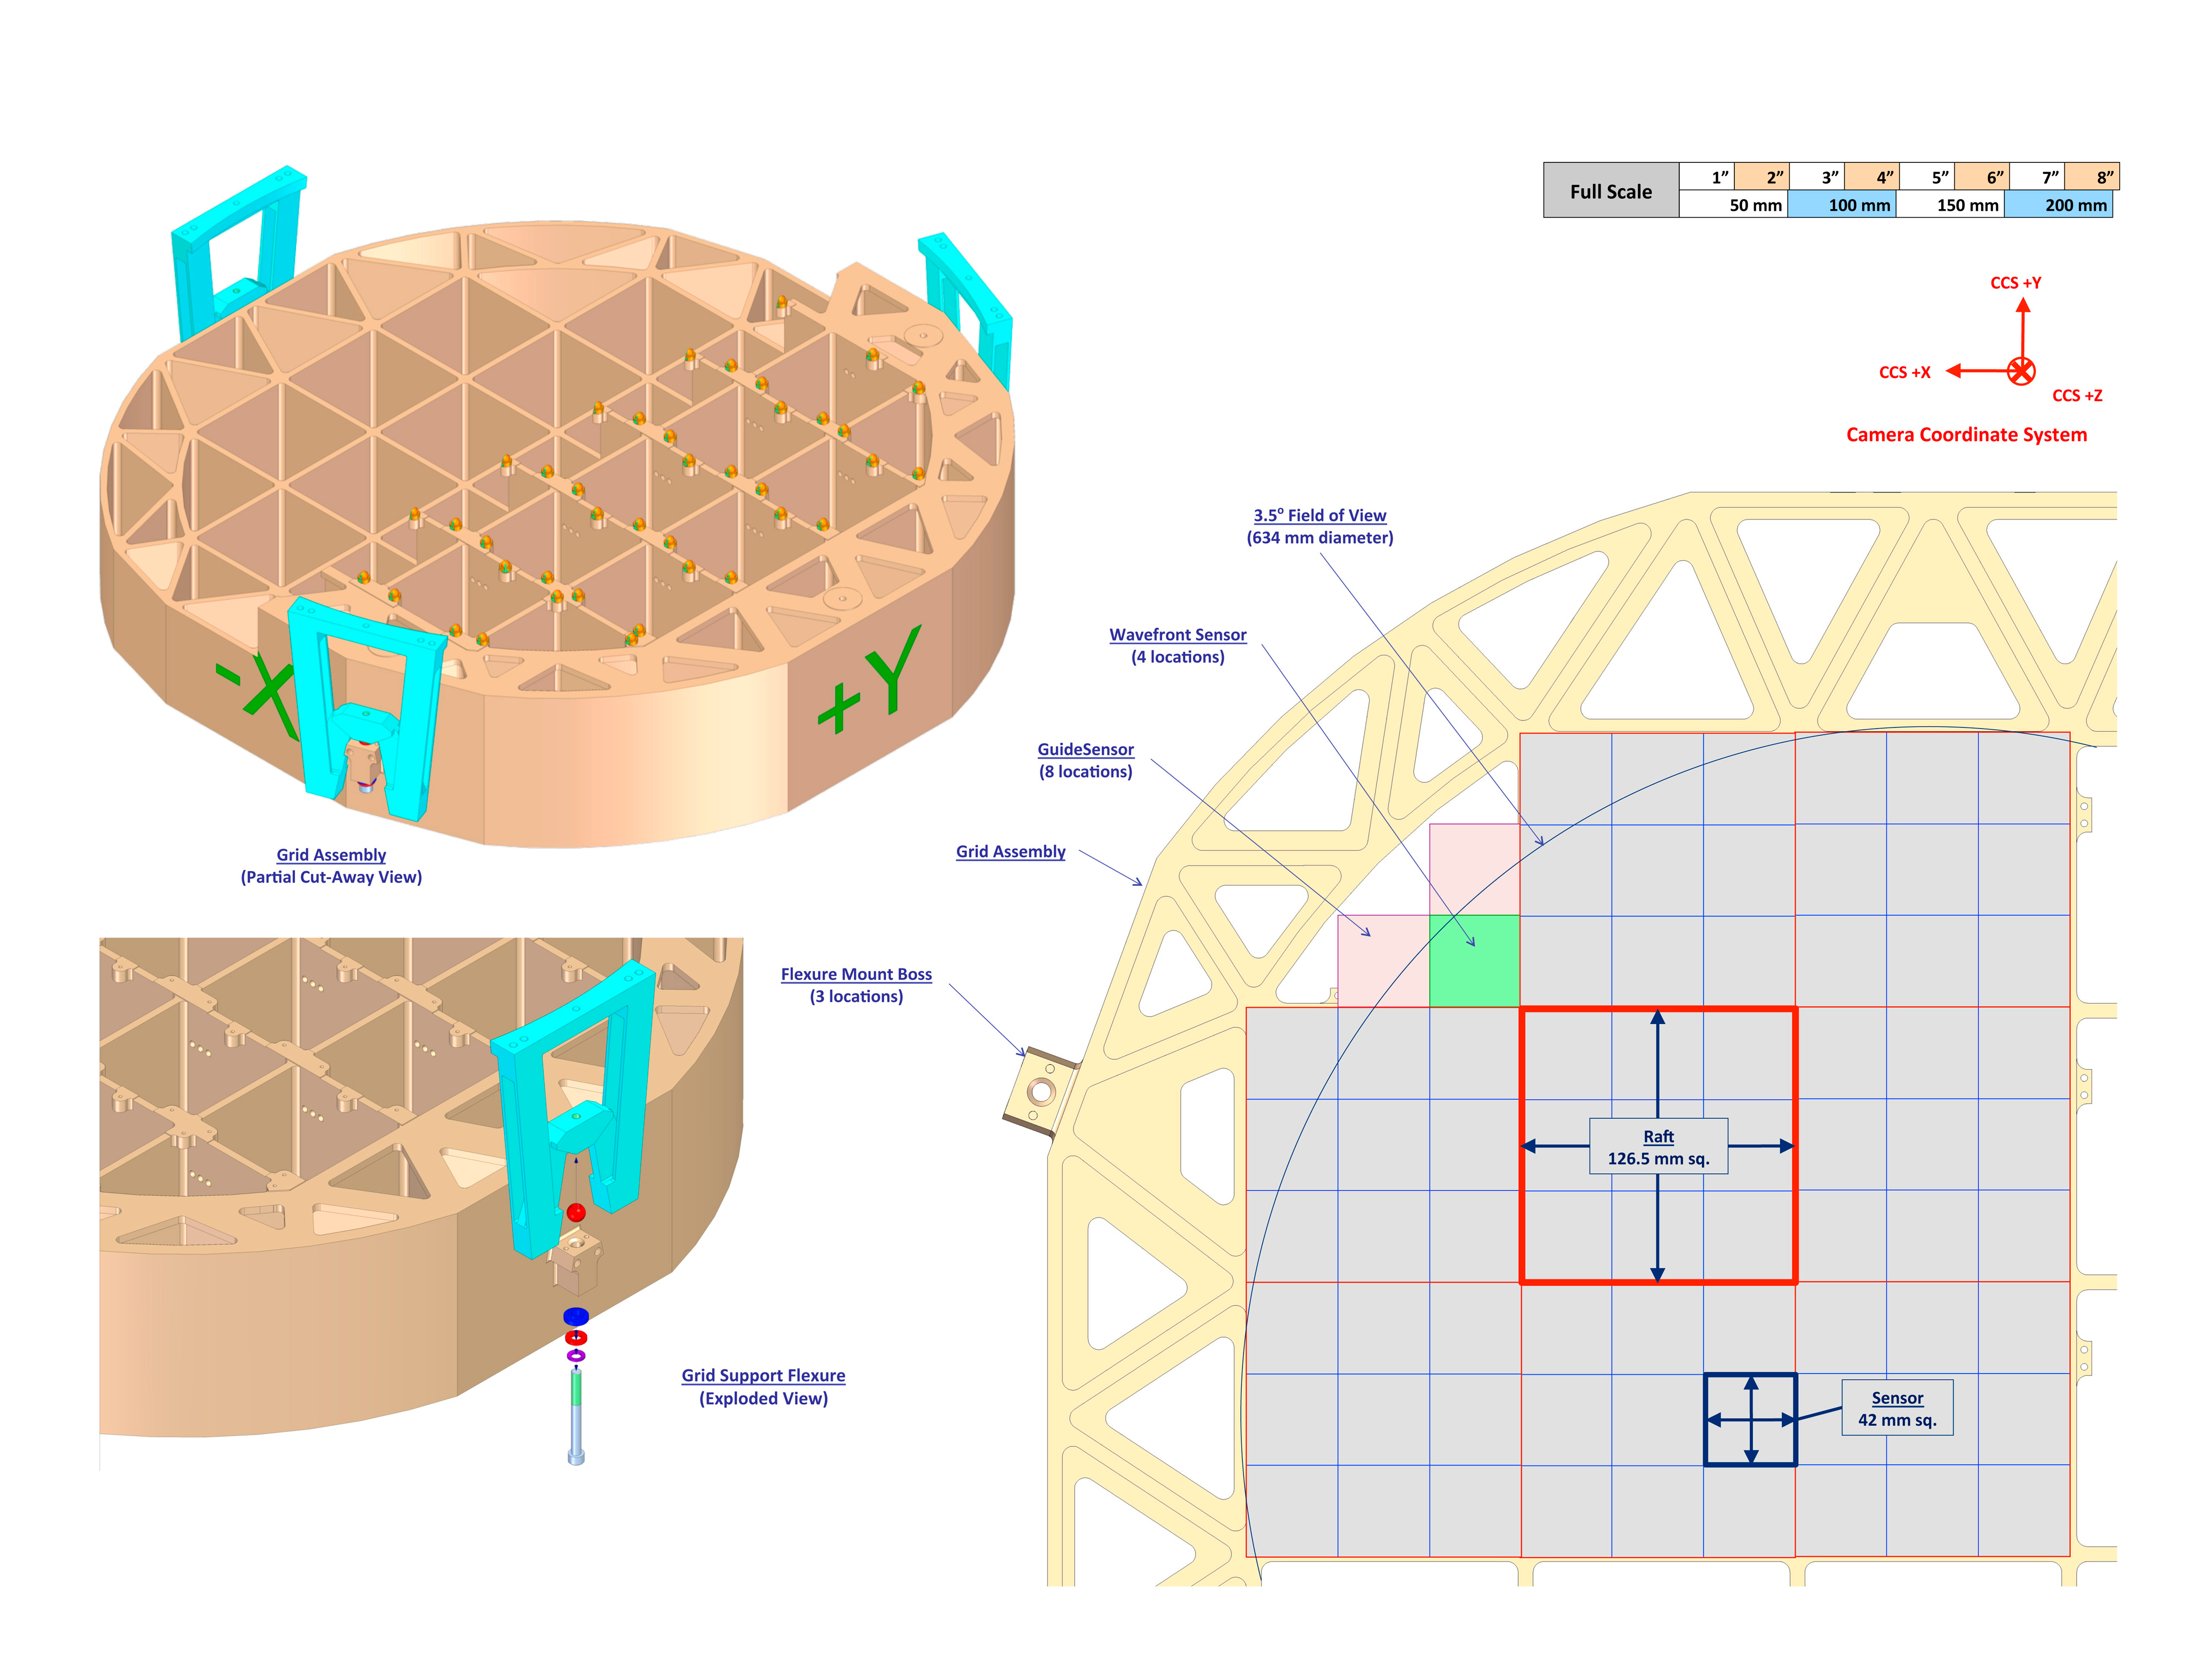

Detector Plane

Detector plane

Credit: Vera C. Rubin Observatory/ NOIRLab/NSF/AURA